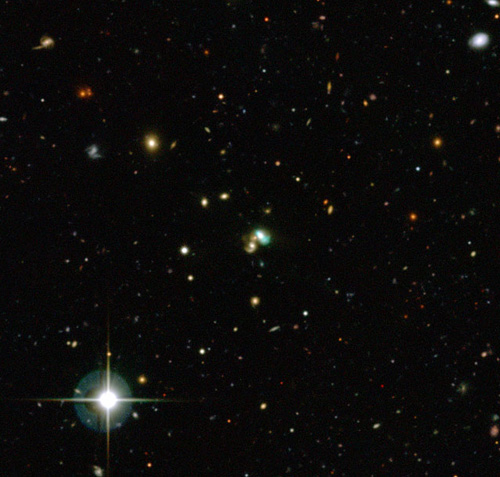

The Green Bean galaxy J2240

CFHT color image, taken in g,r, and i filters, of J2240. The very strong [OIII] emission leads to the peculiar green color of the galaxy near the center of the field. In this object the ultra-luminous narrow-line region (NLR) is as large as the entire object, 130,000 light-years across. The object is located some 3.7 billion light-years distant and the galactic nucleus doesn’t appear very active in the image, contradicting the high [OIII] luminosity discussed in this story.

Credit: CFHT/ESO/M. Schirmer